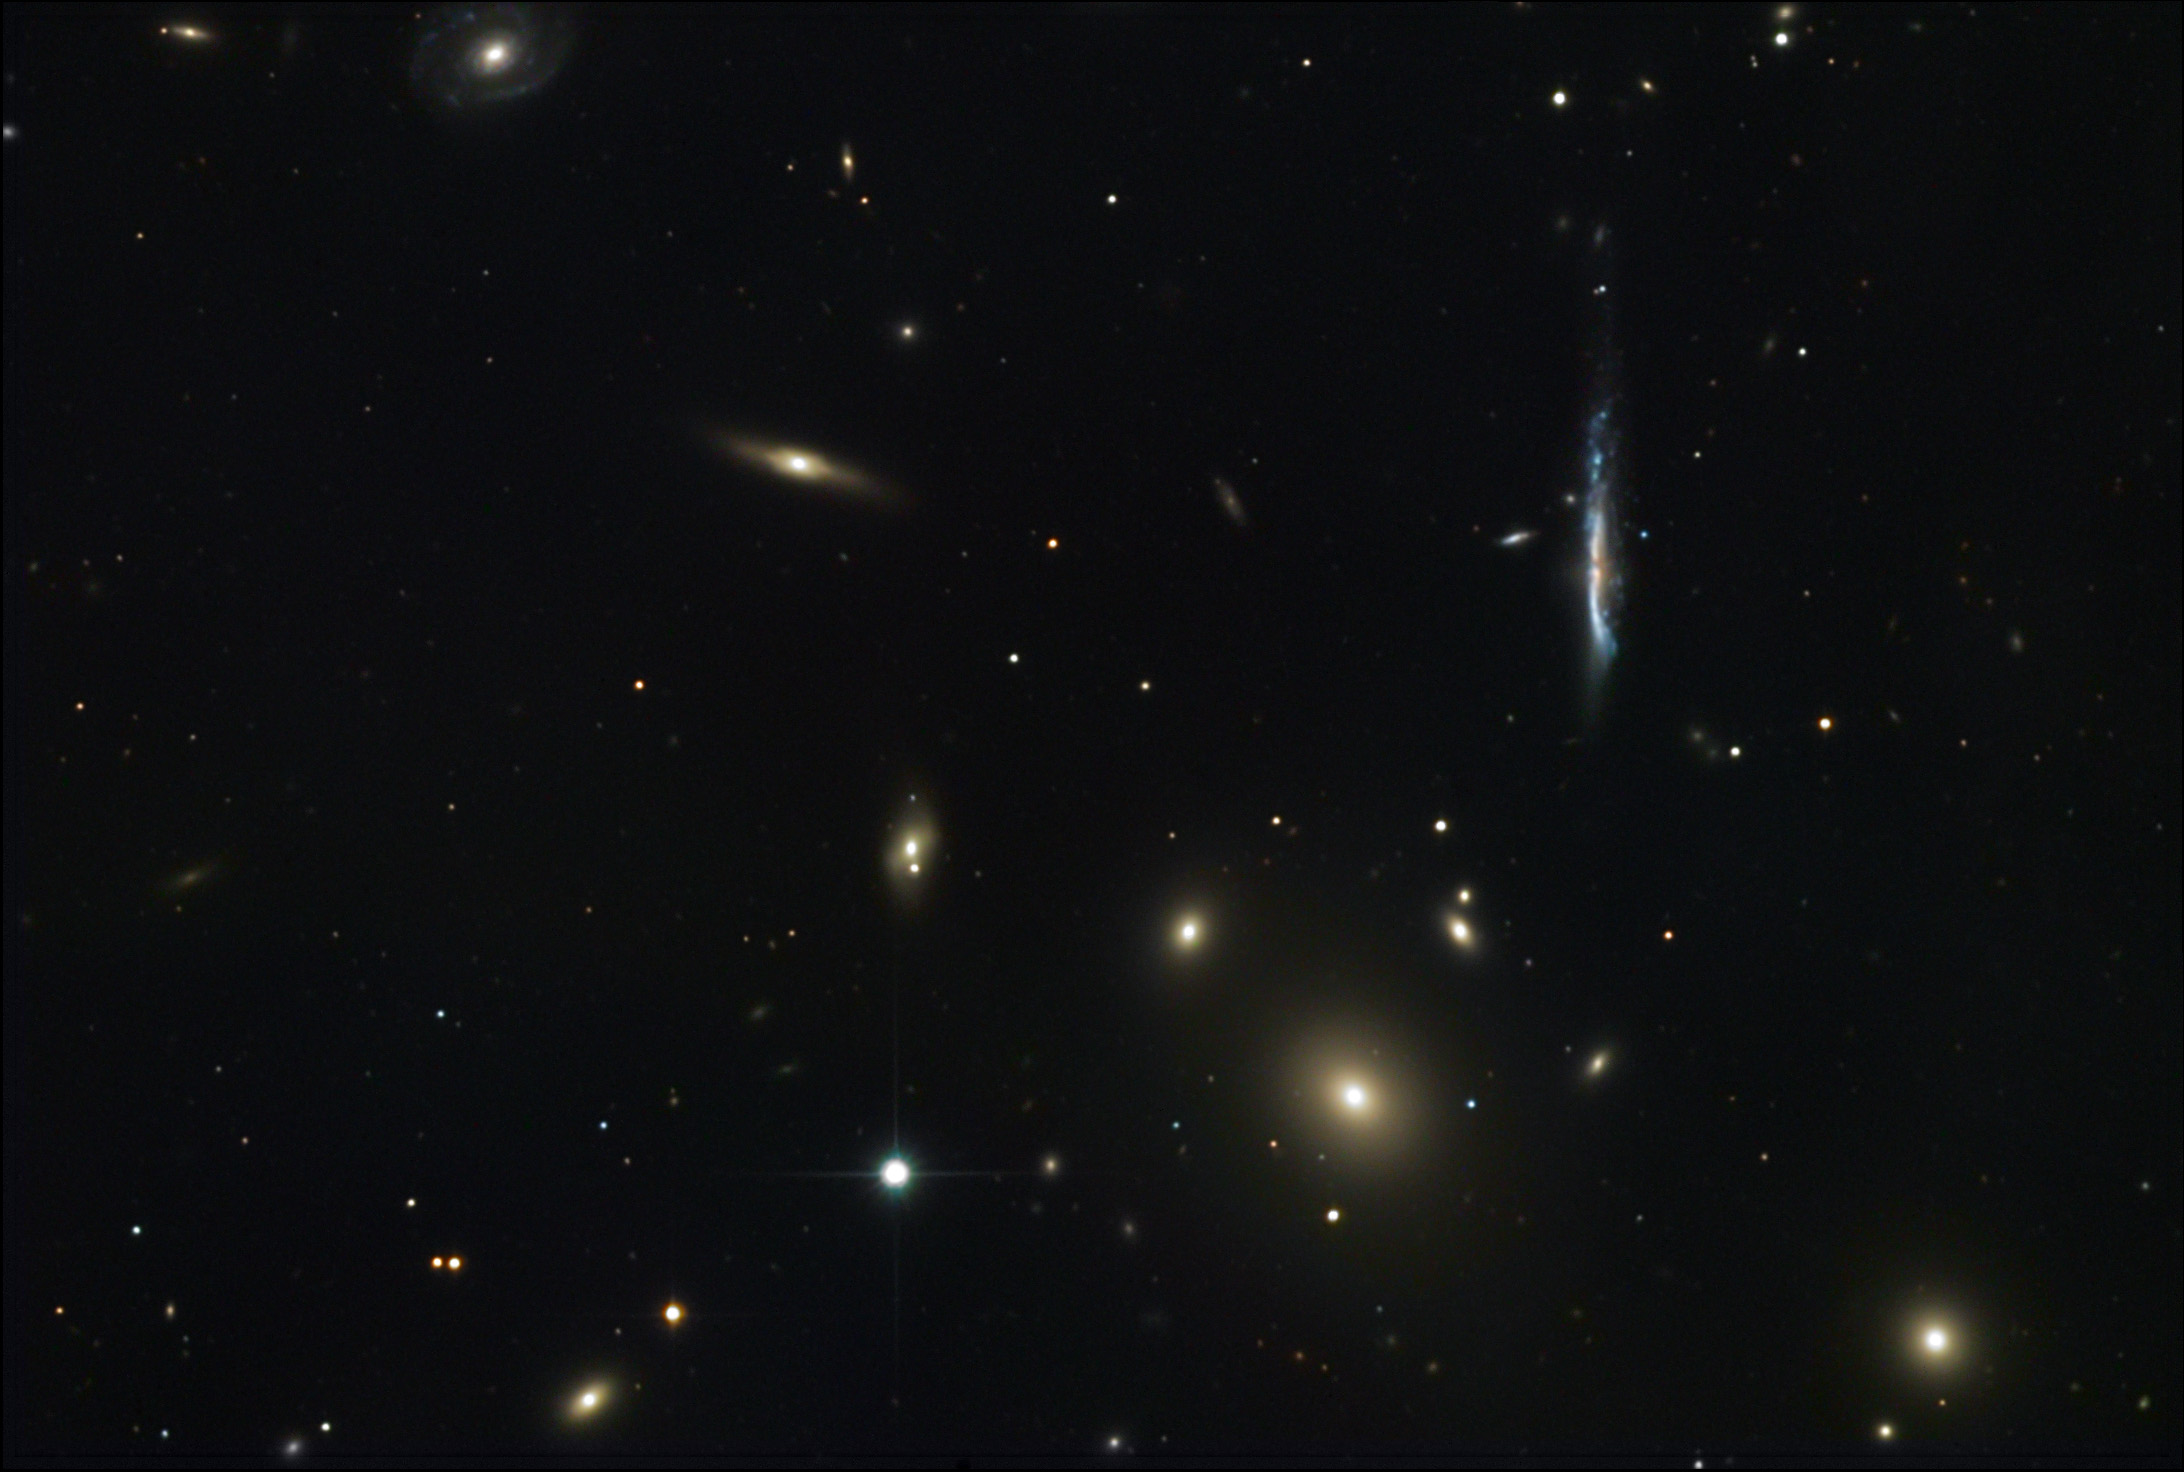

NGC 3842

This collection of galaxies is part of a much larger cluster of galaxies (Abell 1367). From bottom left to top right the diagonal of galaxies includes NGC 3837, NGC 3842 (the large elliptical), NGC 3841, NGC 3845, NGC 3844, and NGC 3840 (the spiral at the very top right). All of these galaxies are part of the Coma supercluster and are around 270 million light years away.The large elliptical, NGC 3842, is considered the ravenous carnivore of the group since it has devoured other small galaxies in the past. The entire region is filled with a common galactic envelope of gas that emits both radio and x-ray light.The bluish edge-on galaxy, UGC 6697, adds much needed color to the collection. It is probably a (peculiar) spiral galaxy that is undergoing a period of active star formation. There appears to be a hint of activity near the nucleus of the galaxy that is not unlike the much closer M82.

This image was taken as part of Advanced Observing Program (AOP) program at Kitt Peak Visitor Center during 2014.

Credit: KPNO/NOIRLab/NSF/AURA/Svend and Carl Freytag/Adam Block